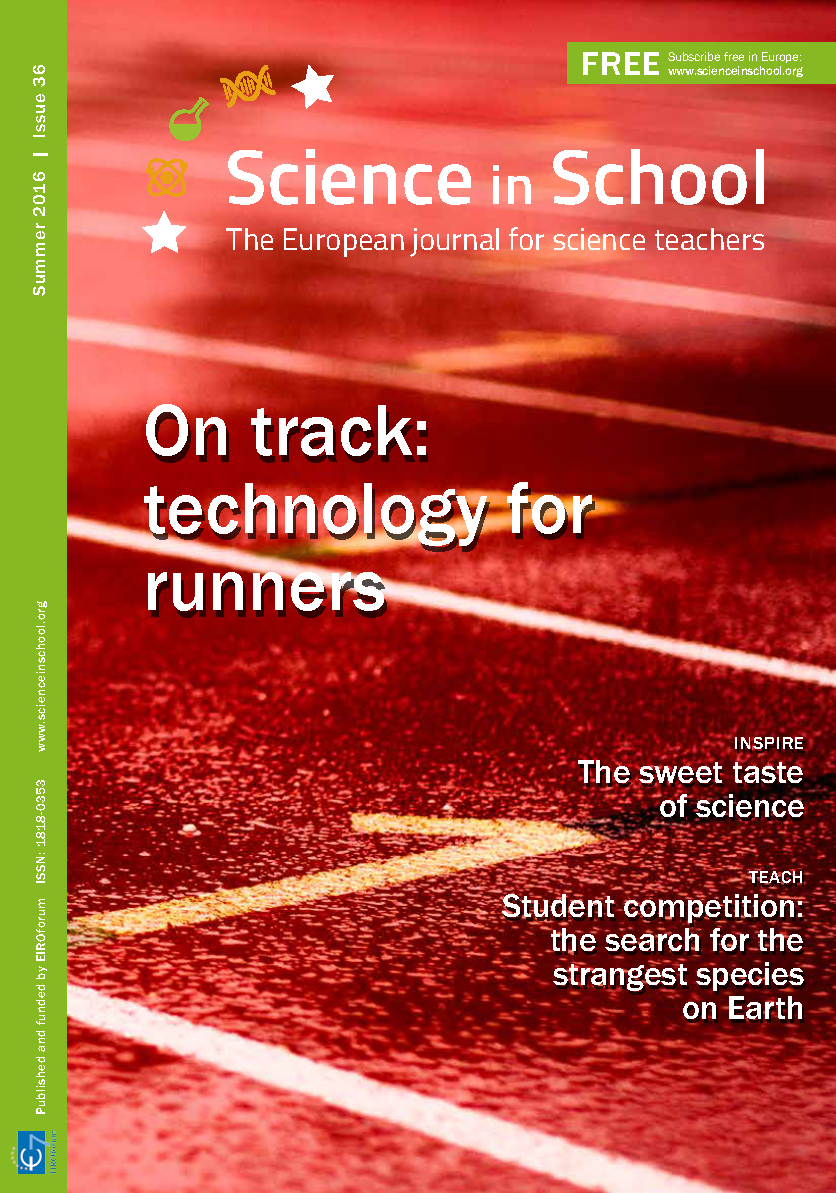

Cover of Science in School issue No.36

Cover of Science in School issue No.36.

Credit: ESO